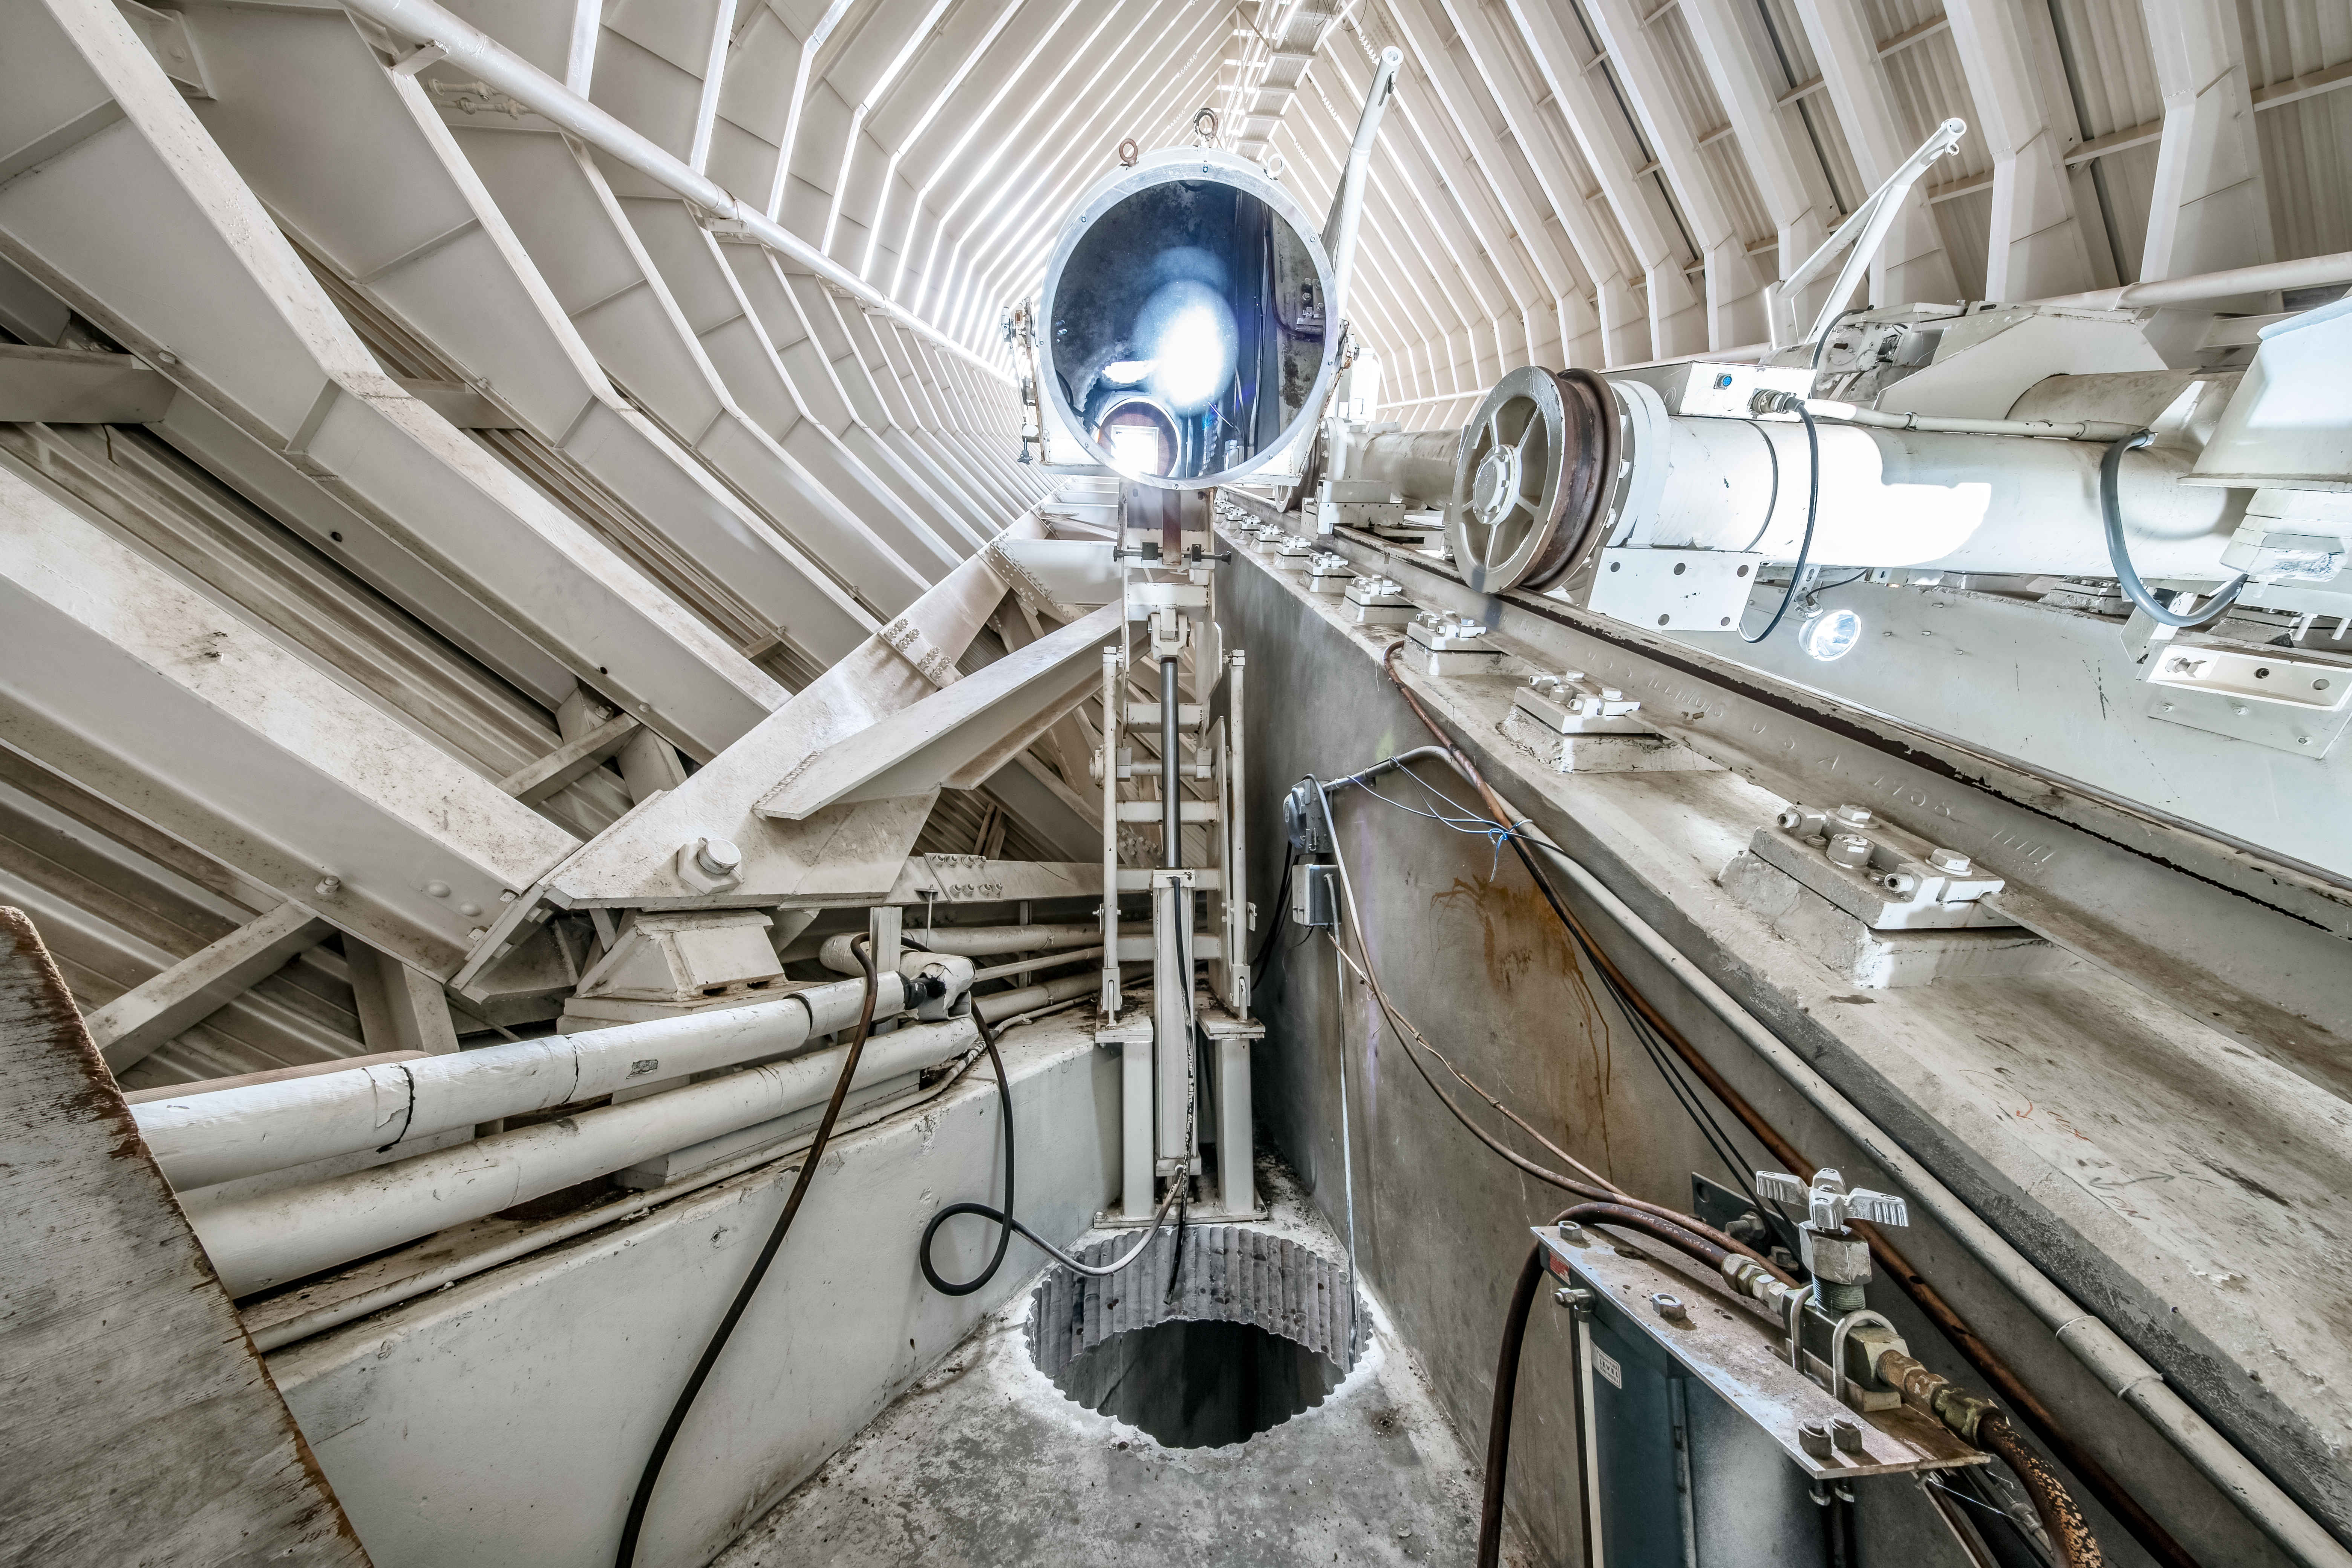

Inside the McMath-Pierce Solar Telescope.

Inside the McMath-Pierce Solar Telescope at Kitt Peak National Observatory (KPNO), a Program of NSF NOIRLab. The McMath-Pierce Solar Telescope was the largest solar telescope in the world upon its completion in 1962, a title it held until the first light of the National Solar Observatory’s Daniel K. Inouye Solar Telescope in December 2019. The interior of the McMath-Pierce Solar Telescope is currently being renovated to become the Windows on the Universe Center for Astronomy Outreach.

Credit: KPNO/NOIRLab/NSF/AURA/D. Salman